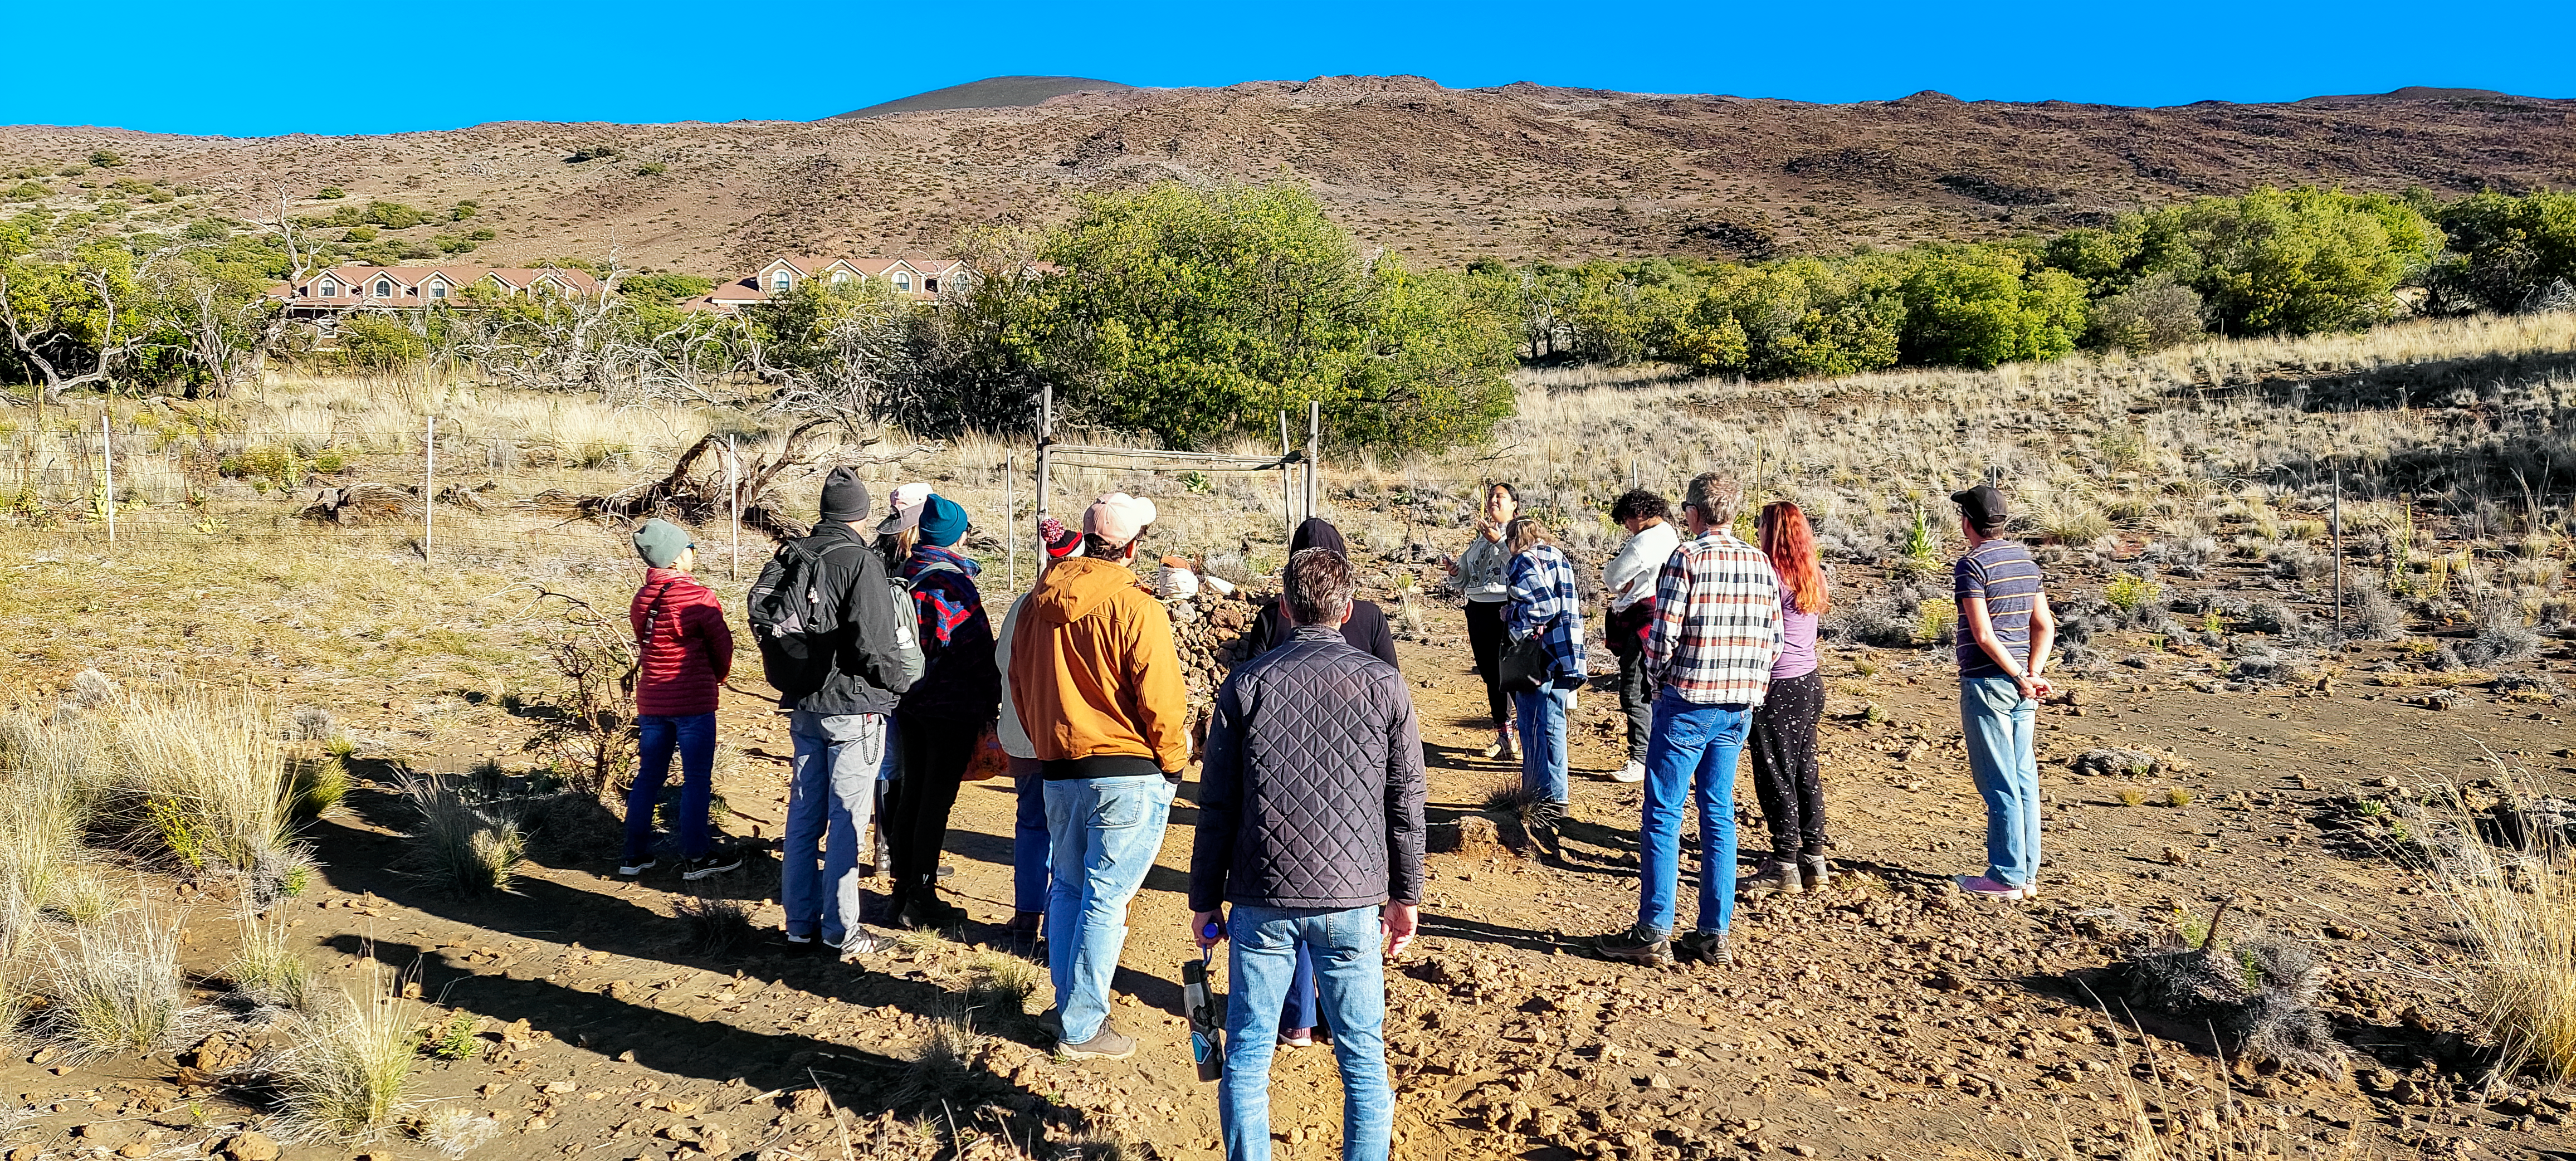

Kama'āina Observatory Experience Participants on Maunakea

Participants of the pilot restart of the Kama'āina Observatory Experience on Maunakea.

Credit: NOIRLab/NSF/AURA/L.L. Christensen